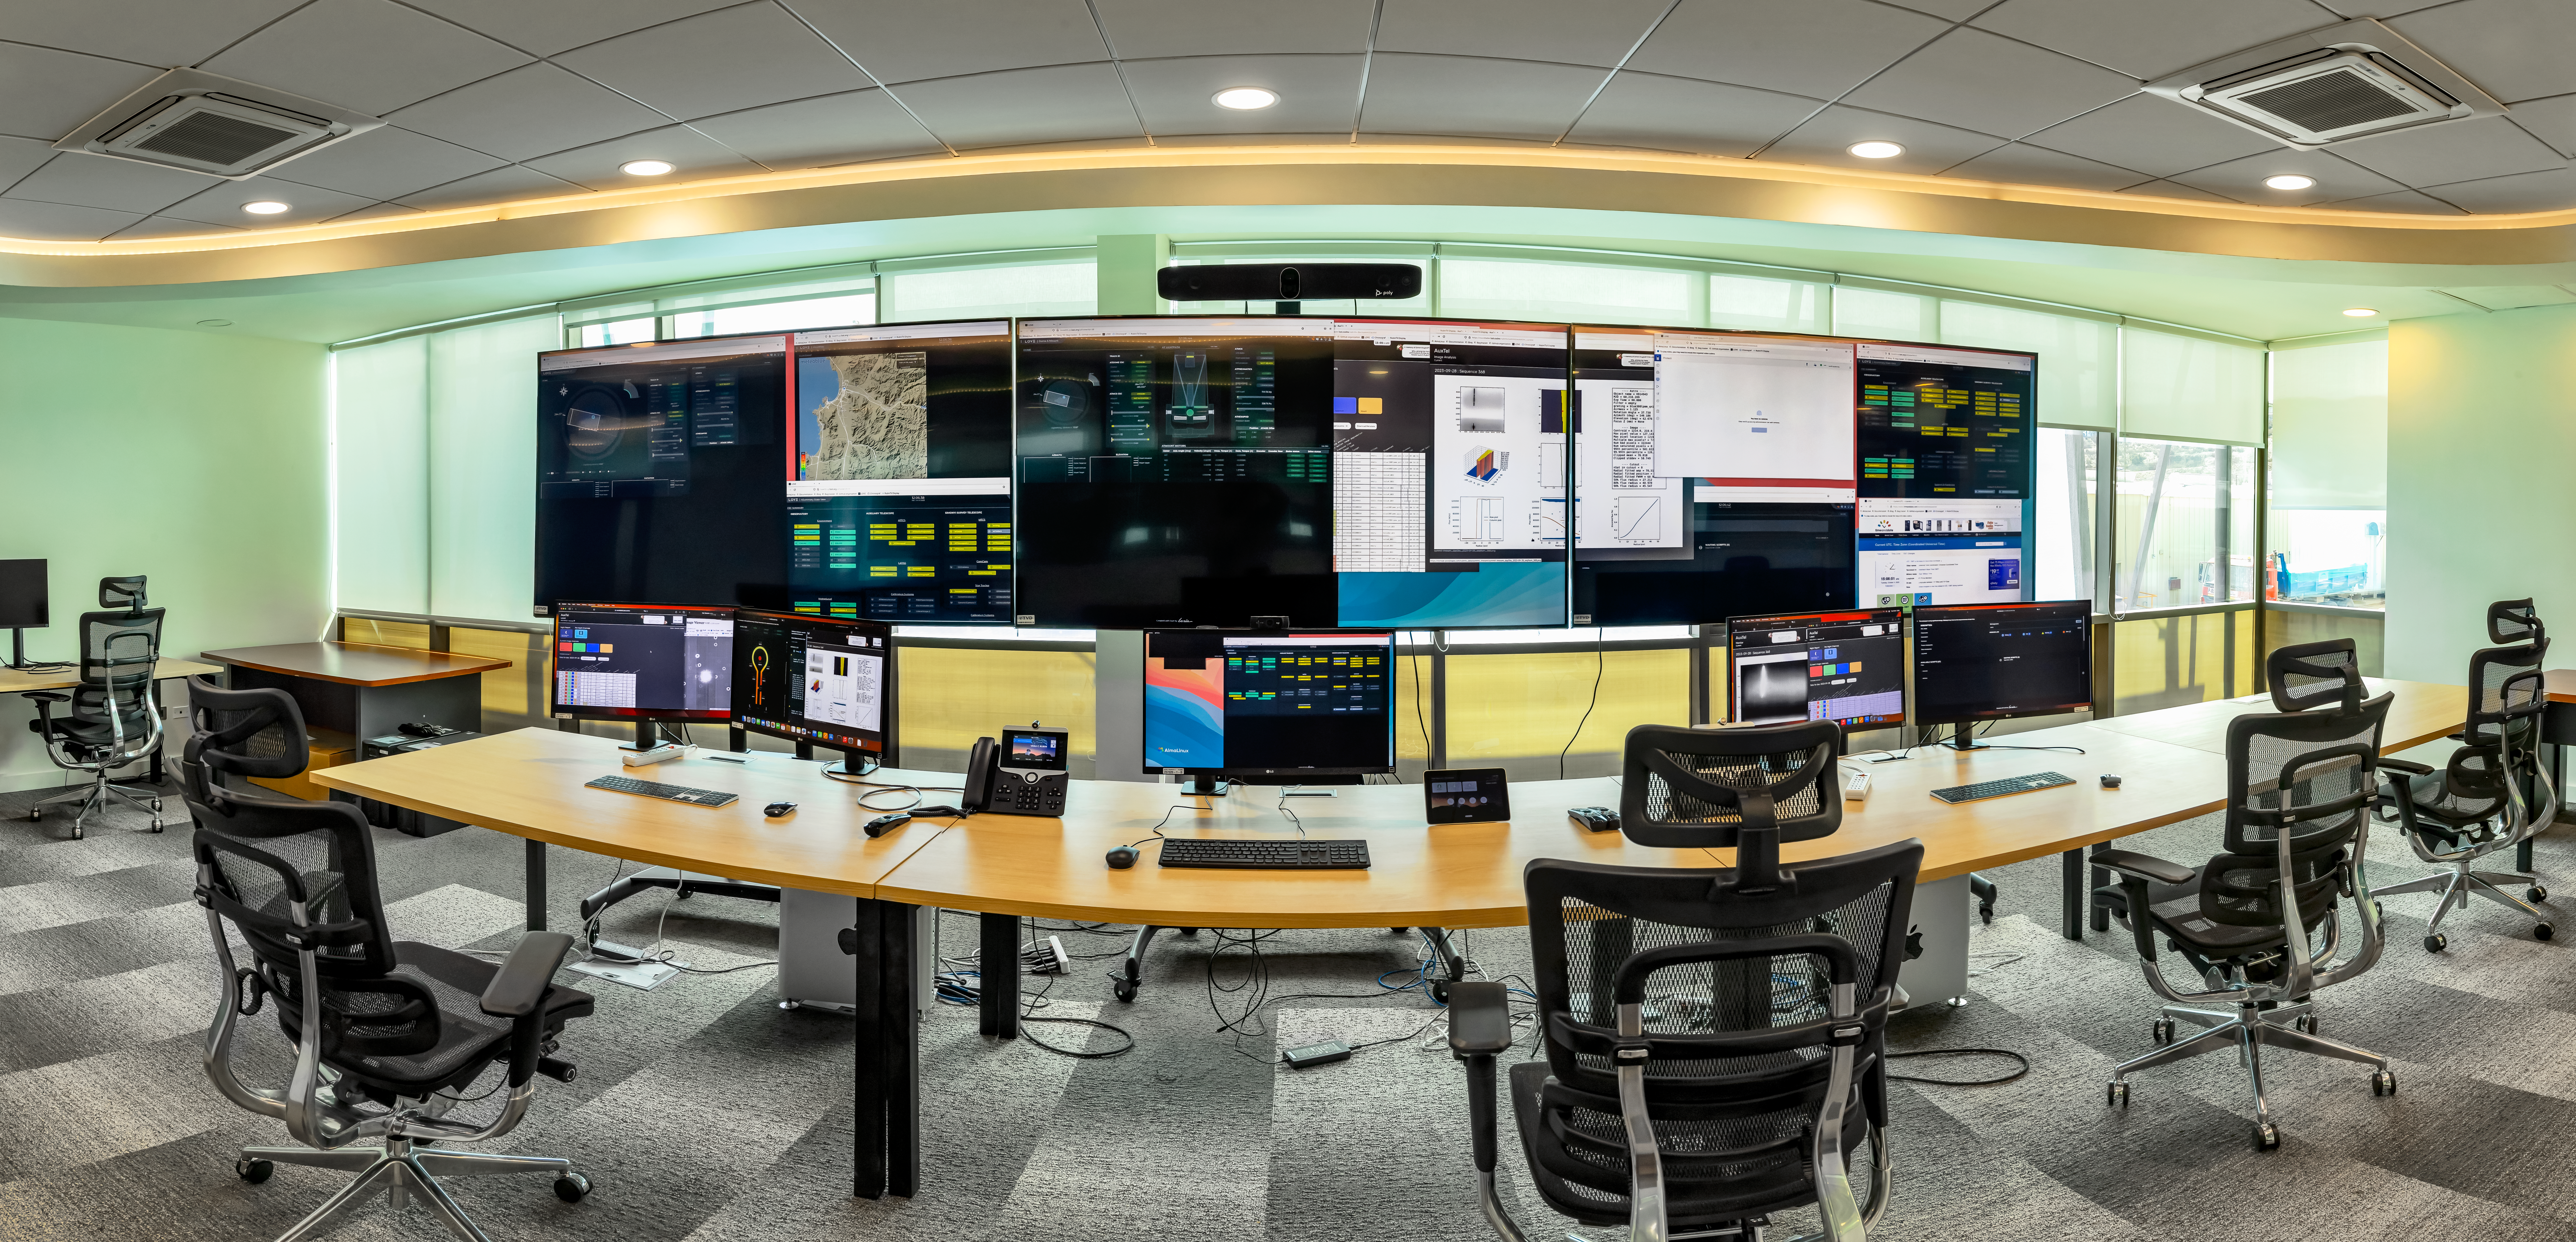

Vera C. Rubin Observatory base control

Vera C. Rubin Observatory base control room, located in La Serena, Chile at the AURA Recinto Base Facility.

Credit: RubinObs/NOIRLab/SLAC/NSF/DOE/AURA/D. Munizaga